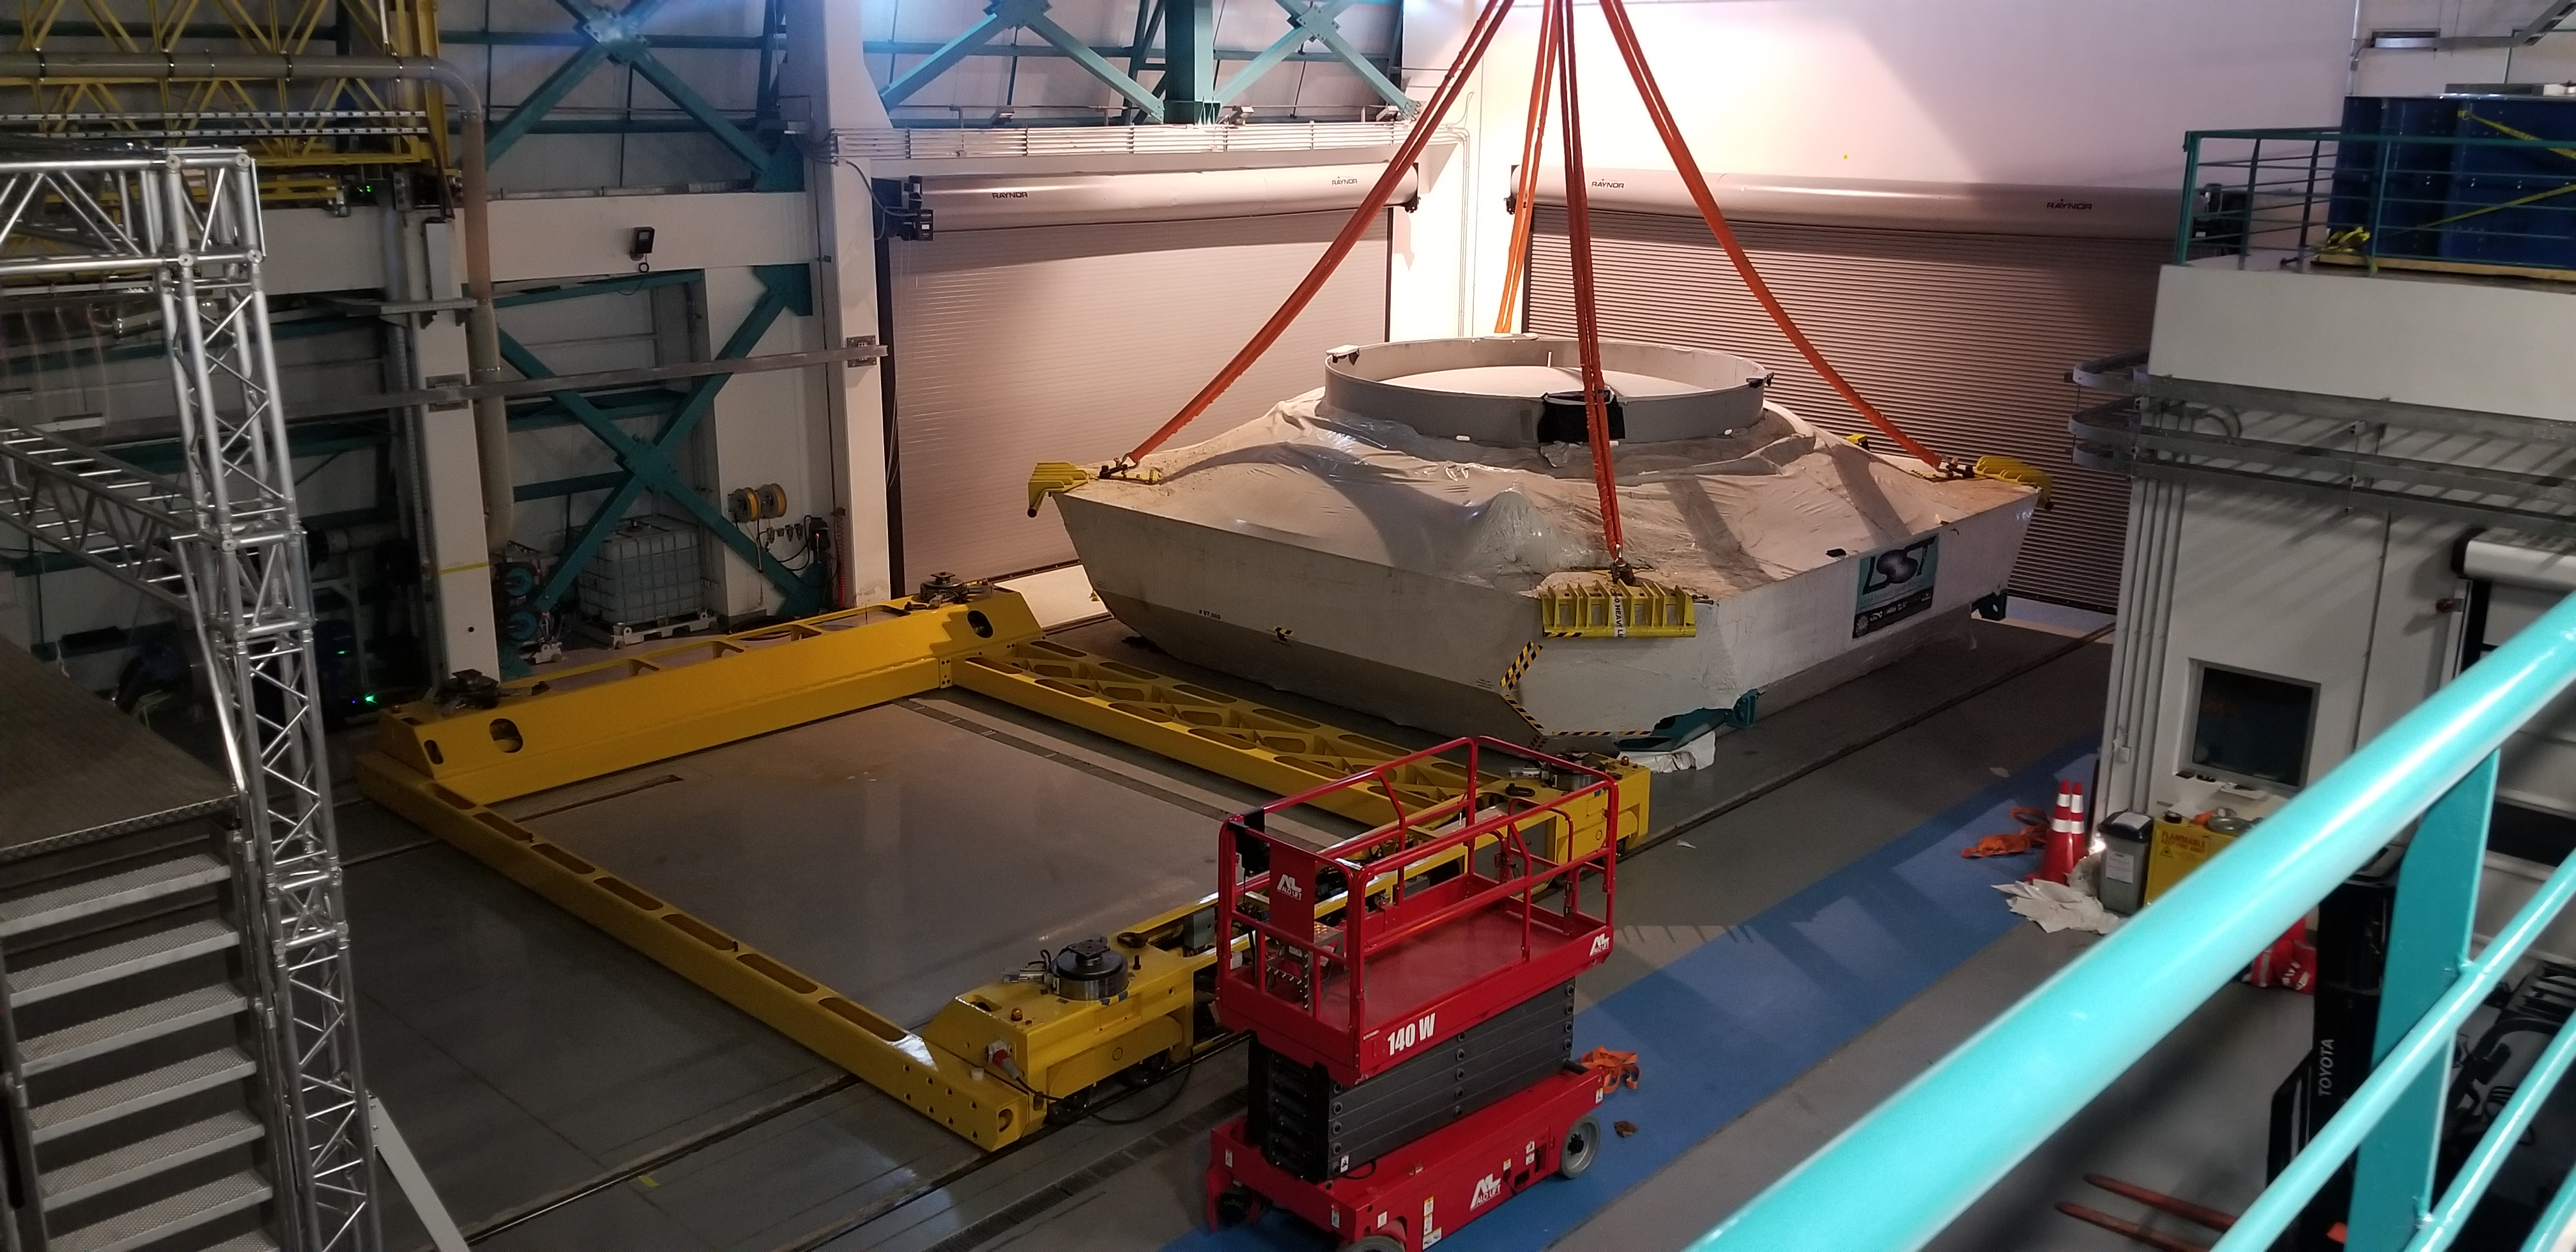

M1M3 Cell Moved into Observatory

The M1M3 cell was moved inside the LSST summit facility building successfully on July 25, 2019. It was placed on the floor over rubber mats and will be moved over the M1M3 cart in the next few days. This milestone marks the beginning of the M1M3 cell and surrogate mirror integration on the summit.

Credit: Rubin Observatory/NSF/AURA